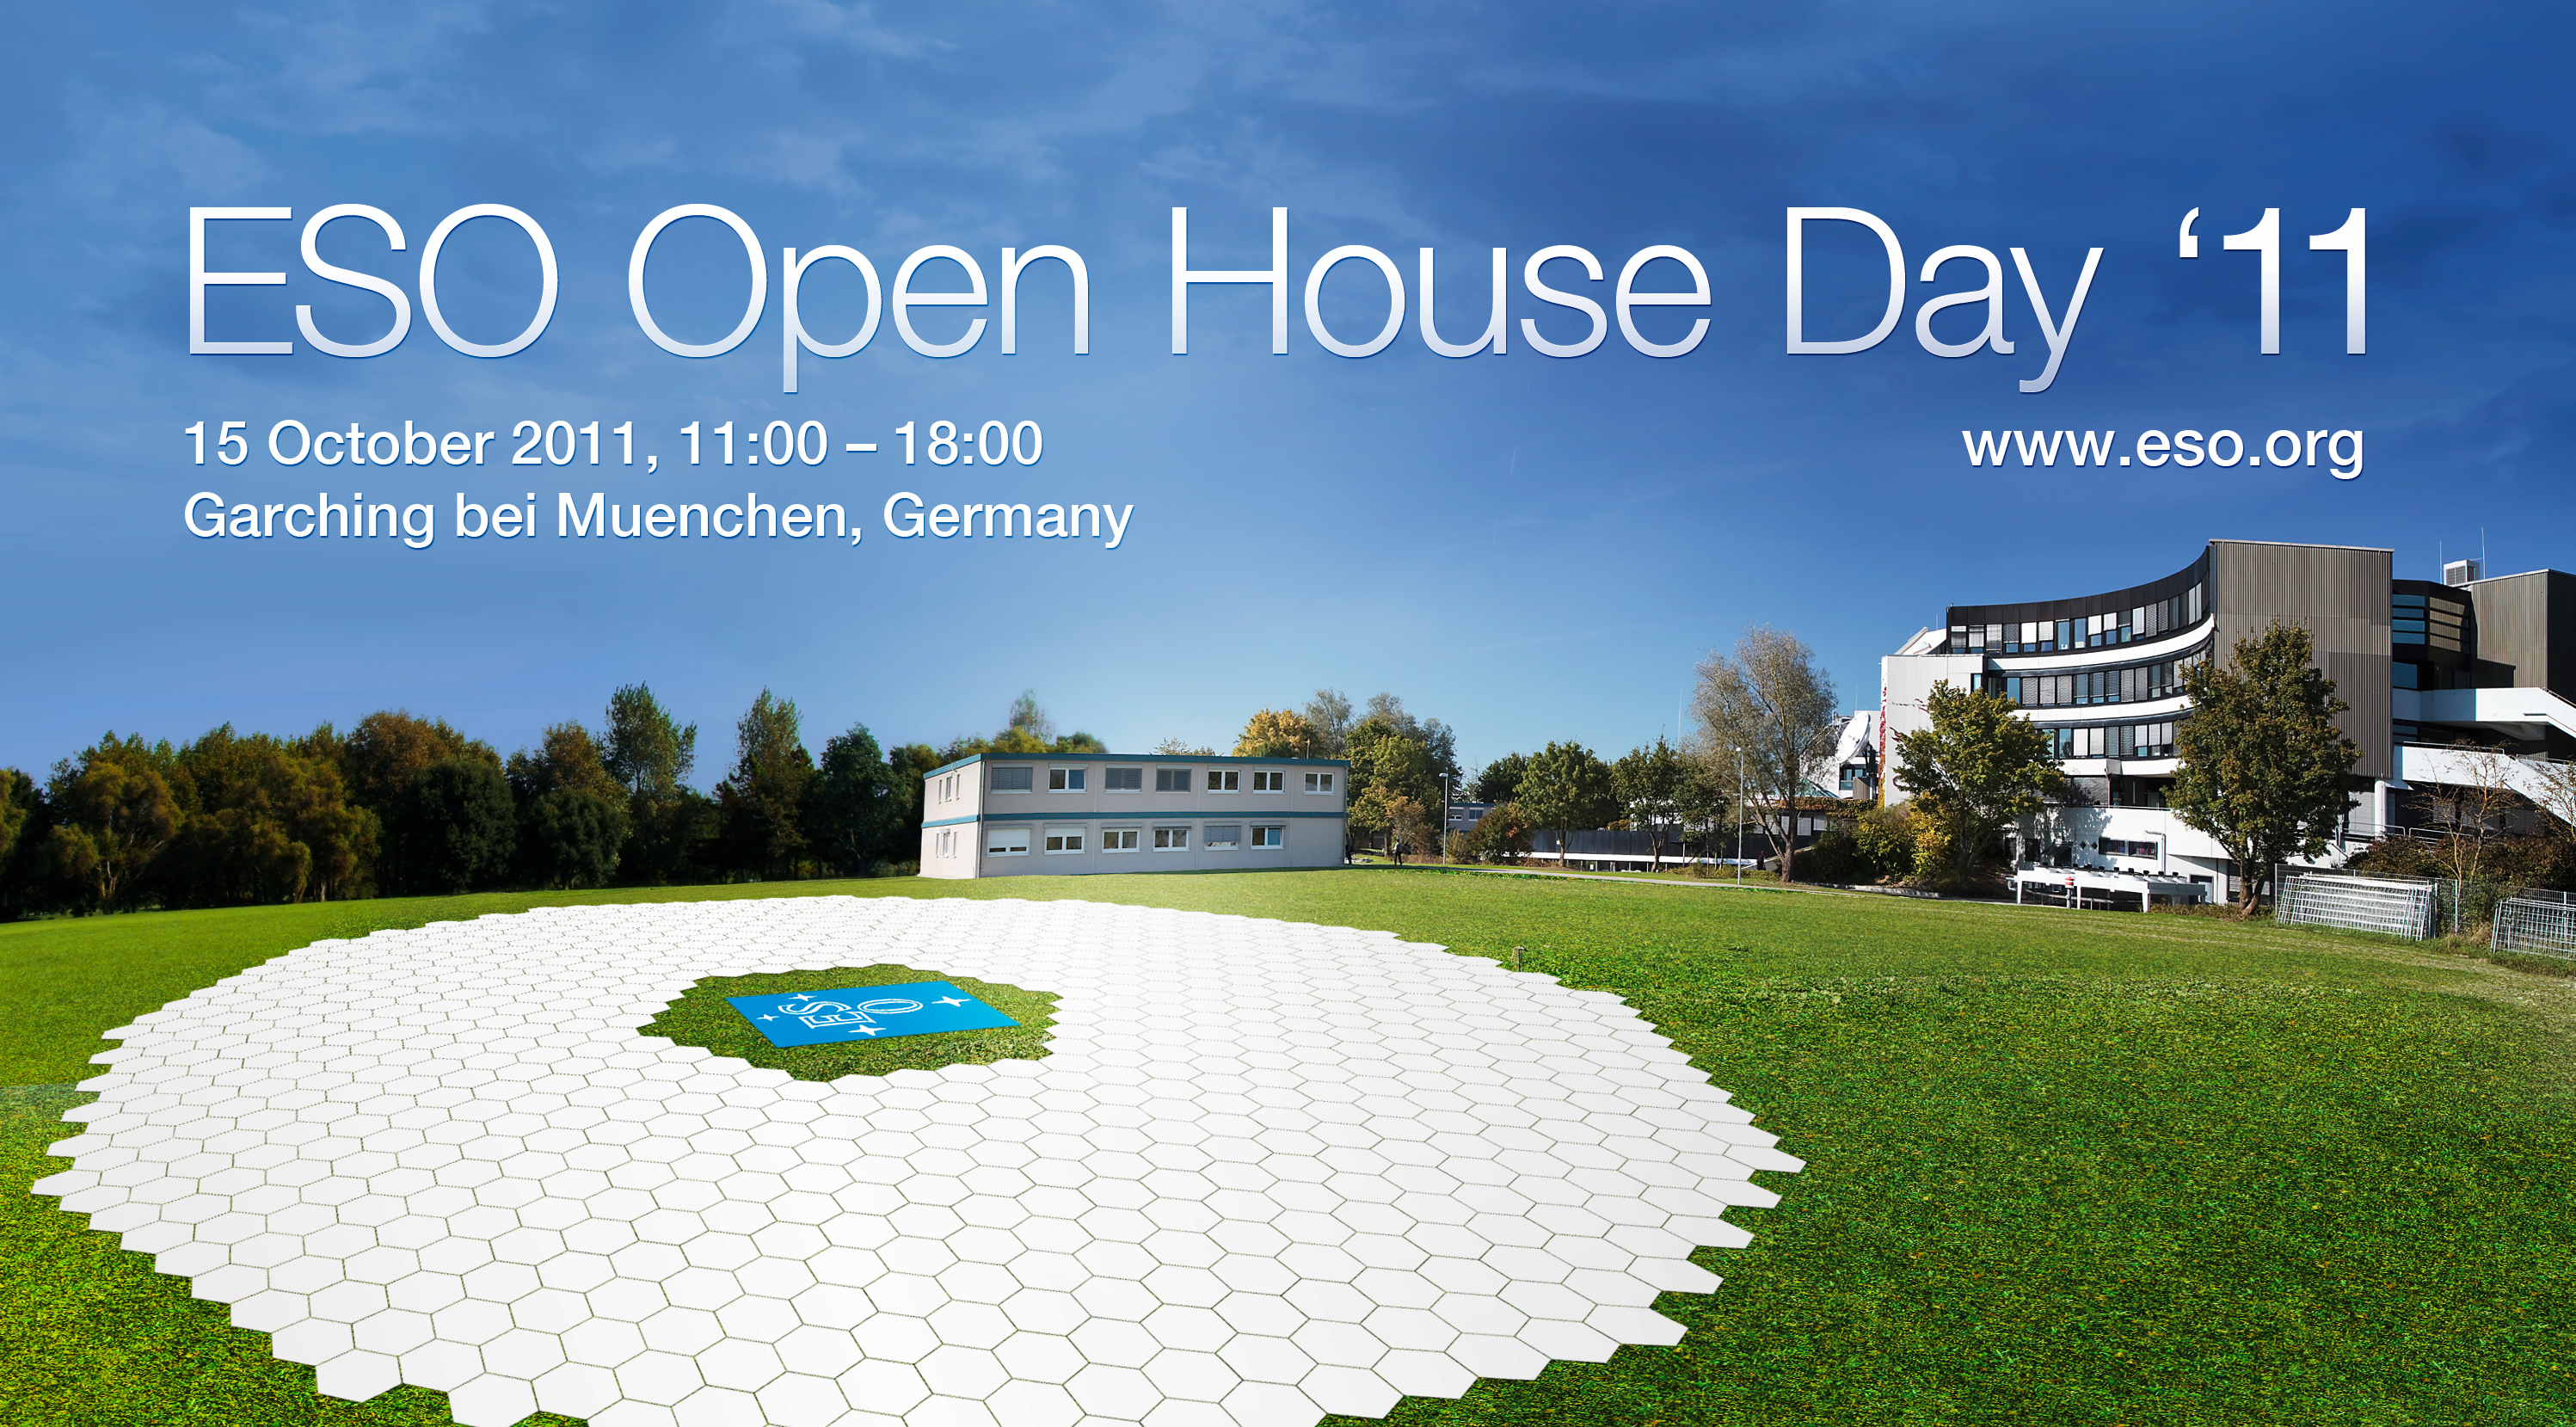

Mock-up of the E-ELT mirror (artist’s impression)

Artist's impression of the mirror of the European Extremely Large Telescope (E-ELT) — the world's biggest eye on the sky. Made of 798 hexagons, the mirror has a diameter of 39 metres. The E-ELT will be the largest optical/infrared telescope in the world.

Credit: ESO